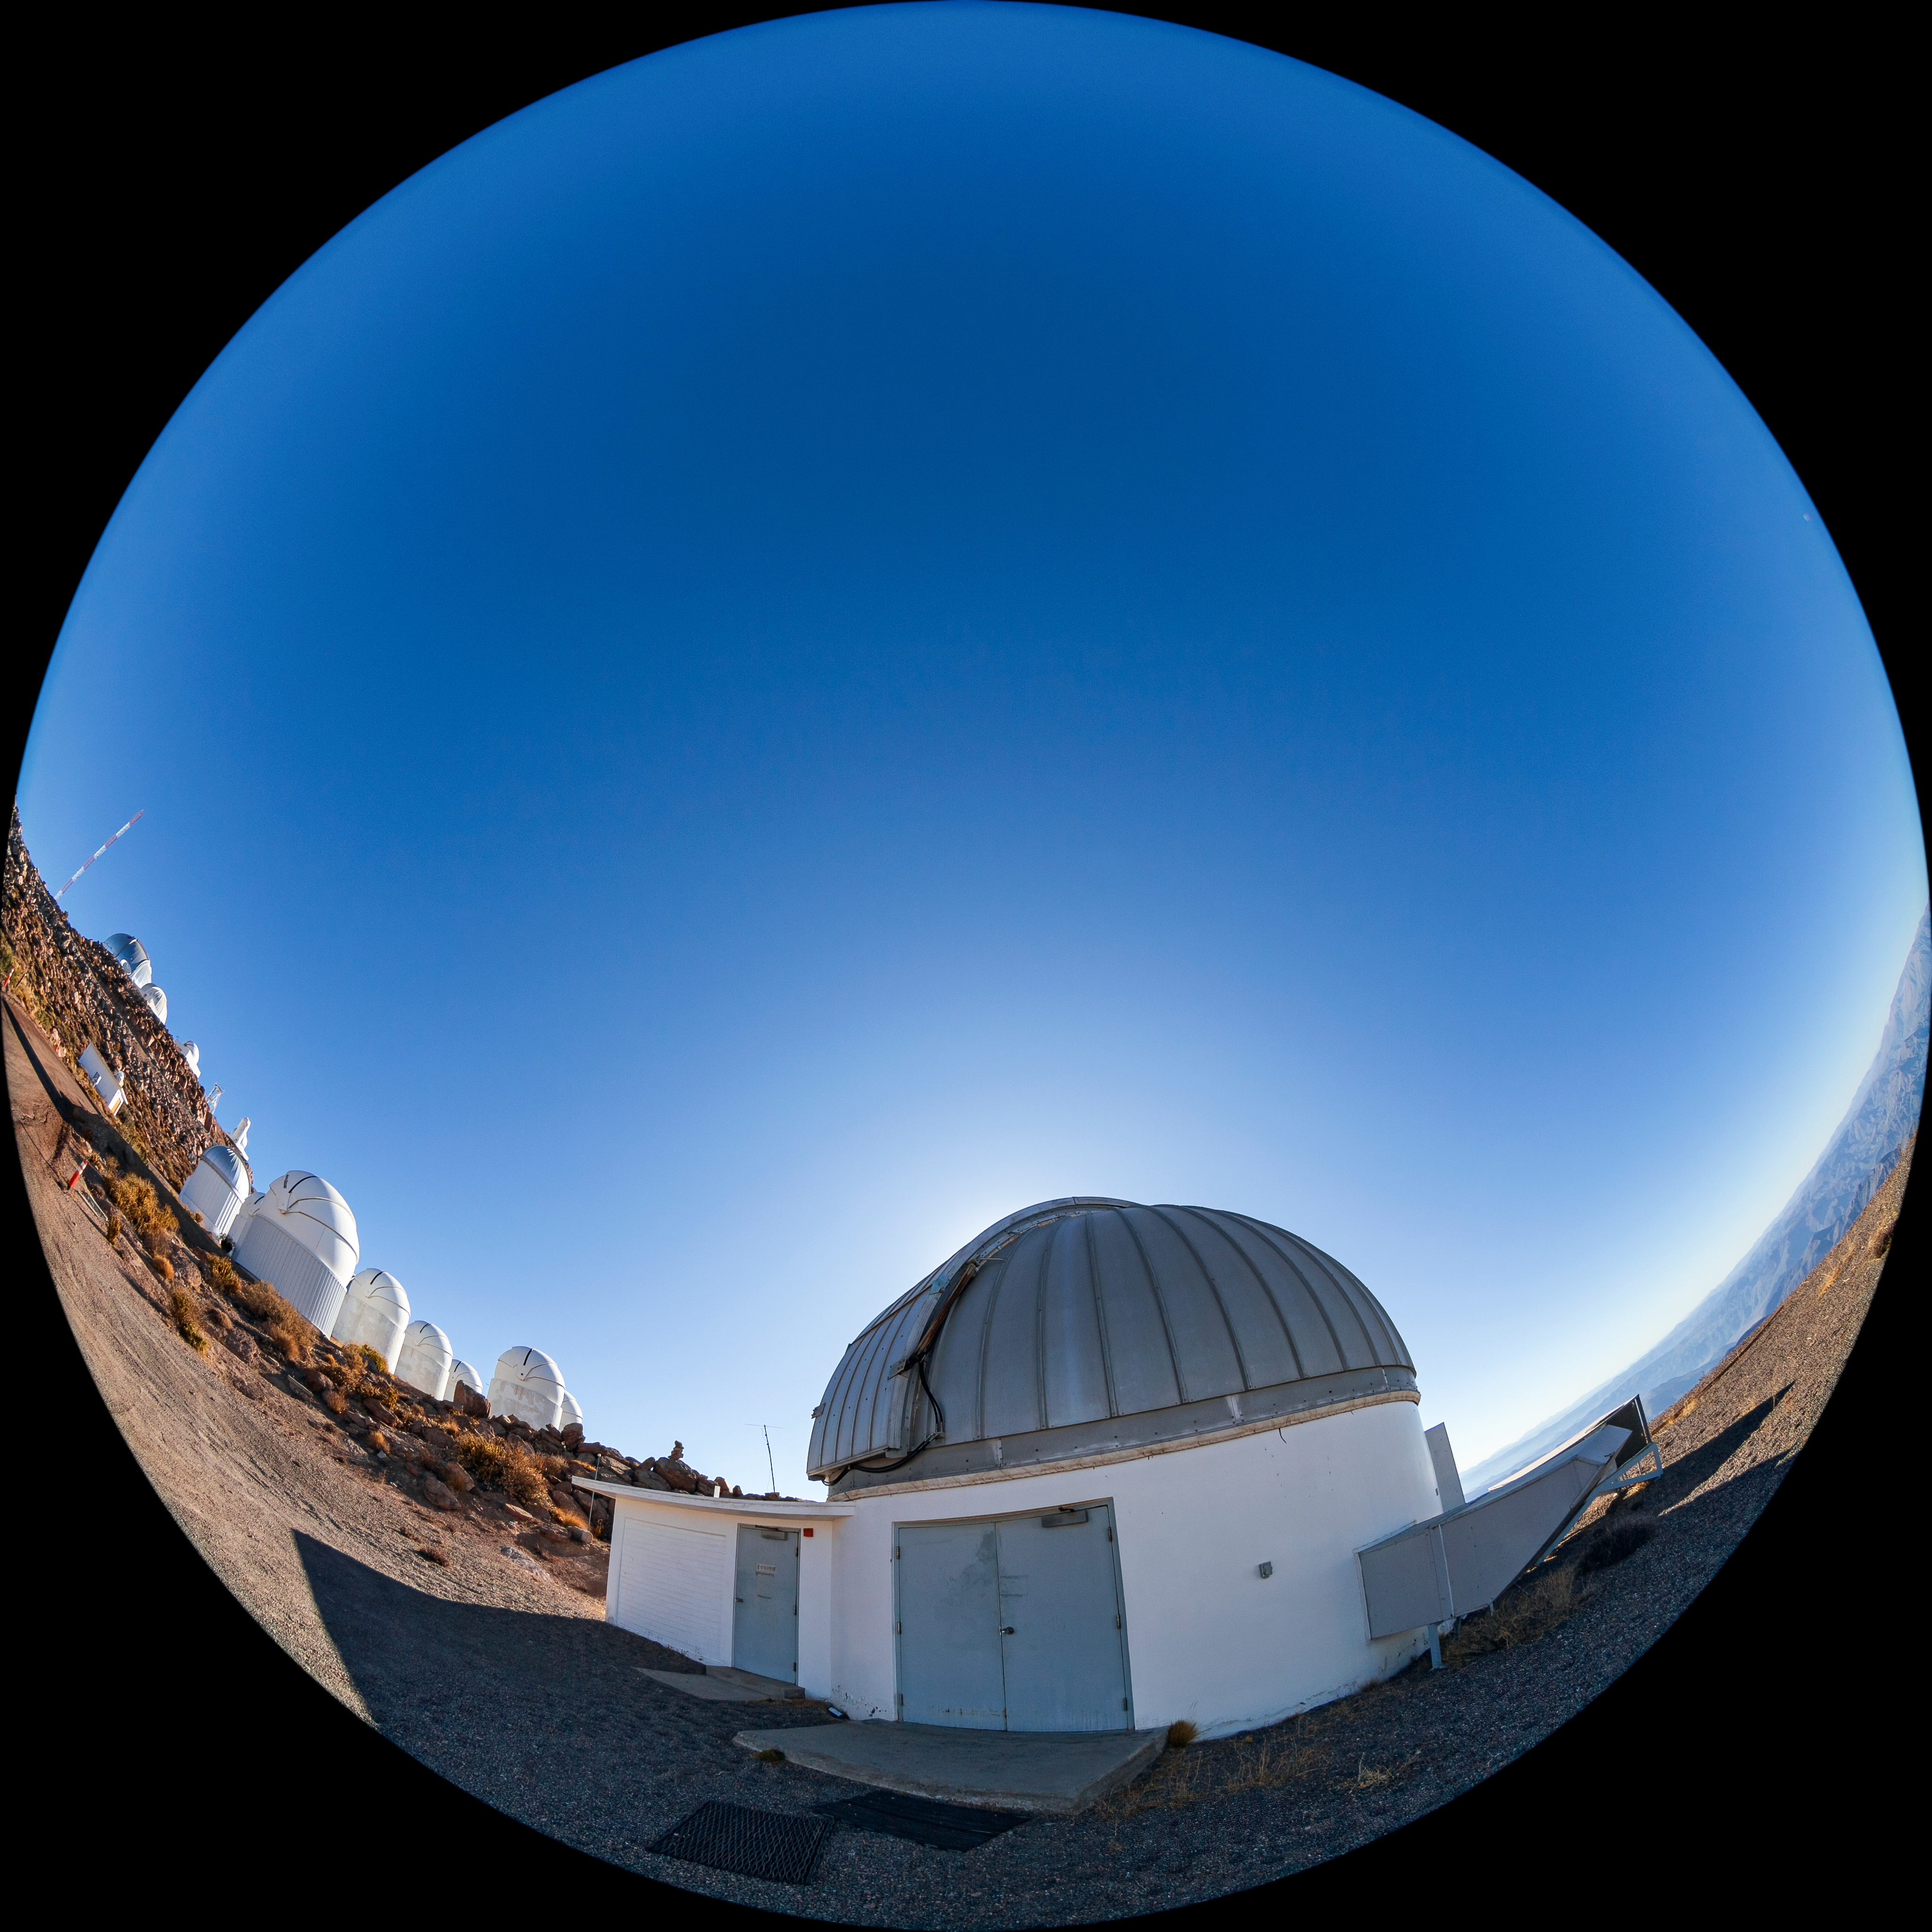

SMARTS 1.3-meter Telescope

The SMARTS 1.3-meter Telescope, one of four telescopes that make up the Small and Moderate Aperture Research Telescope System (SMARTS) Consortium, located at Cerro-Tololo Inter American Observatory (CTIO), a Program of NSF NOIRLab. The SMARTS 1.3-meter Telescope was closed in late August 2019.

Credit: CTIO/NOIRLab/NSF/AURA/T. Matsopoulos